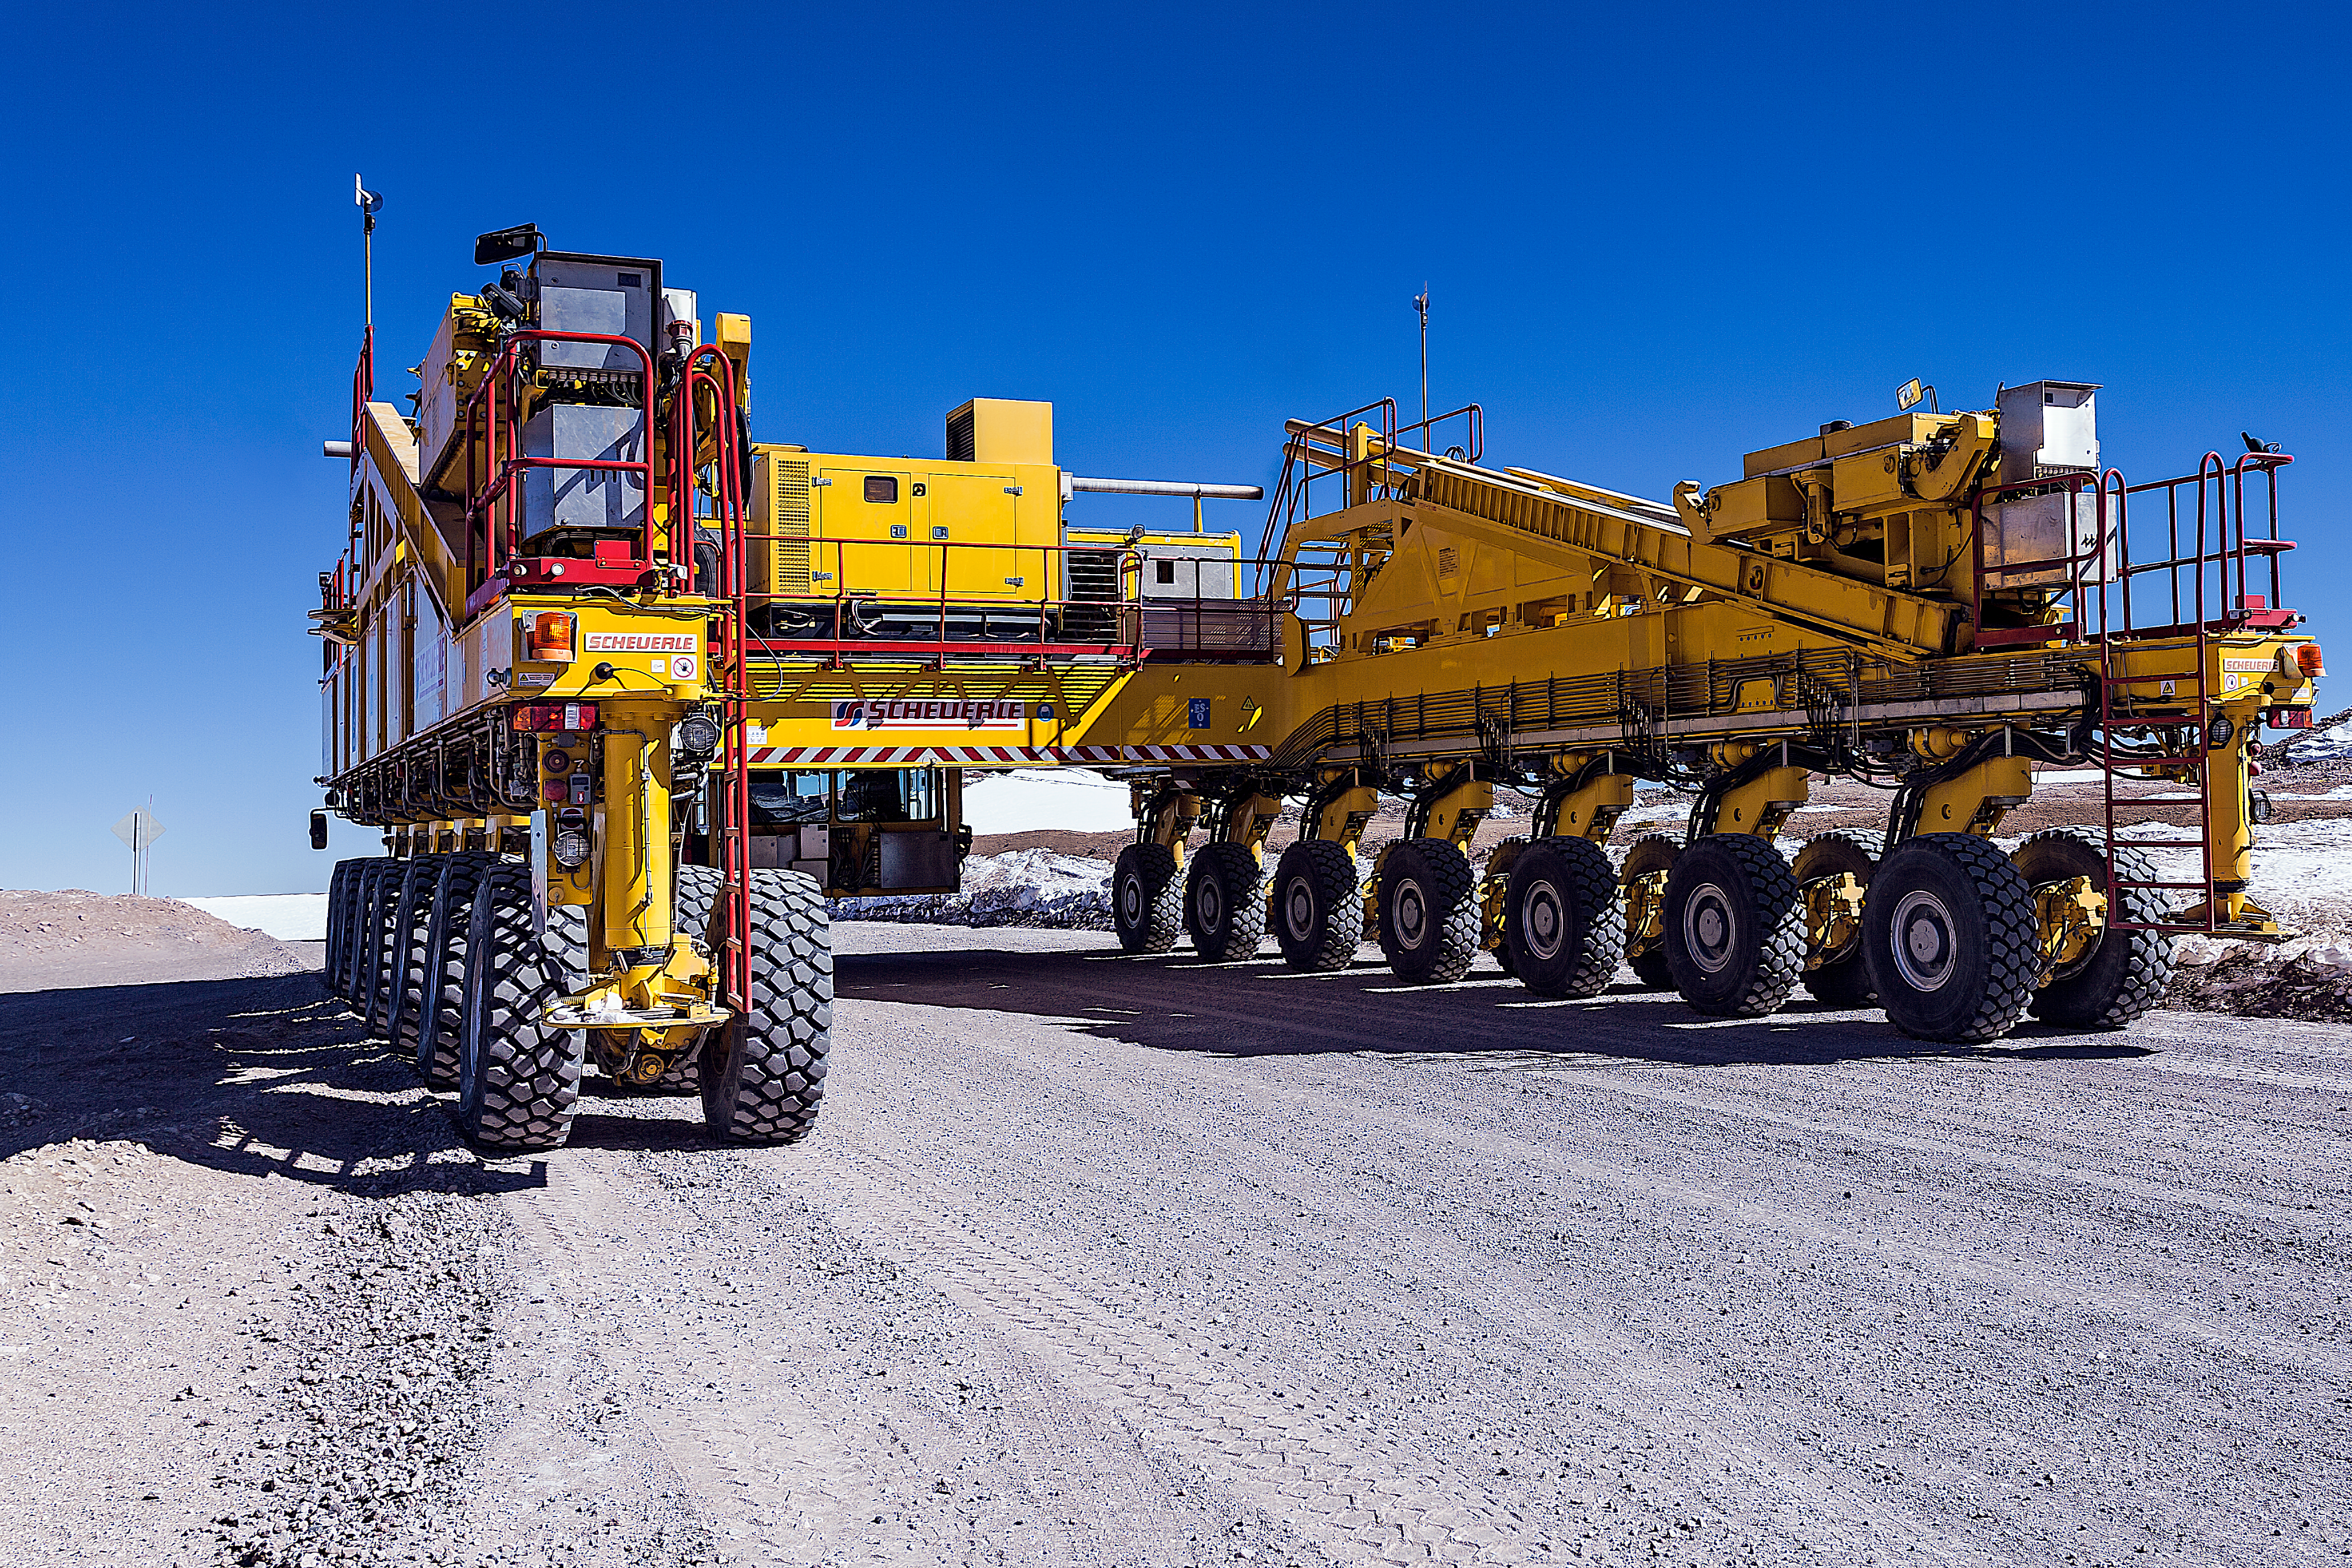

Otto in action

Pictured here is one of the two ALMA Transporters, named Otto, which are responsible for carrying the ALMA antennas up to the Chajnantor Plateau, a site some 5000 metres above sea level in northern Chile. Otto can be seen in action in this video.

The ALMA transporters are such an integral part of the ALMA facility that they can almost be considered as part of the telescope. Without the two vehicles, the construction, operation, and maintenance of the array would not be possible.

Credit: ESO/A.Duro